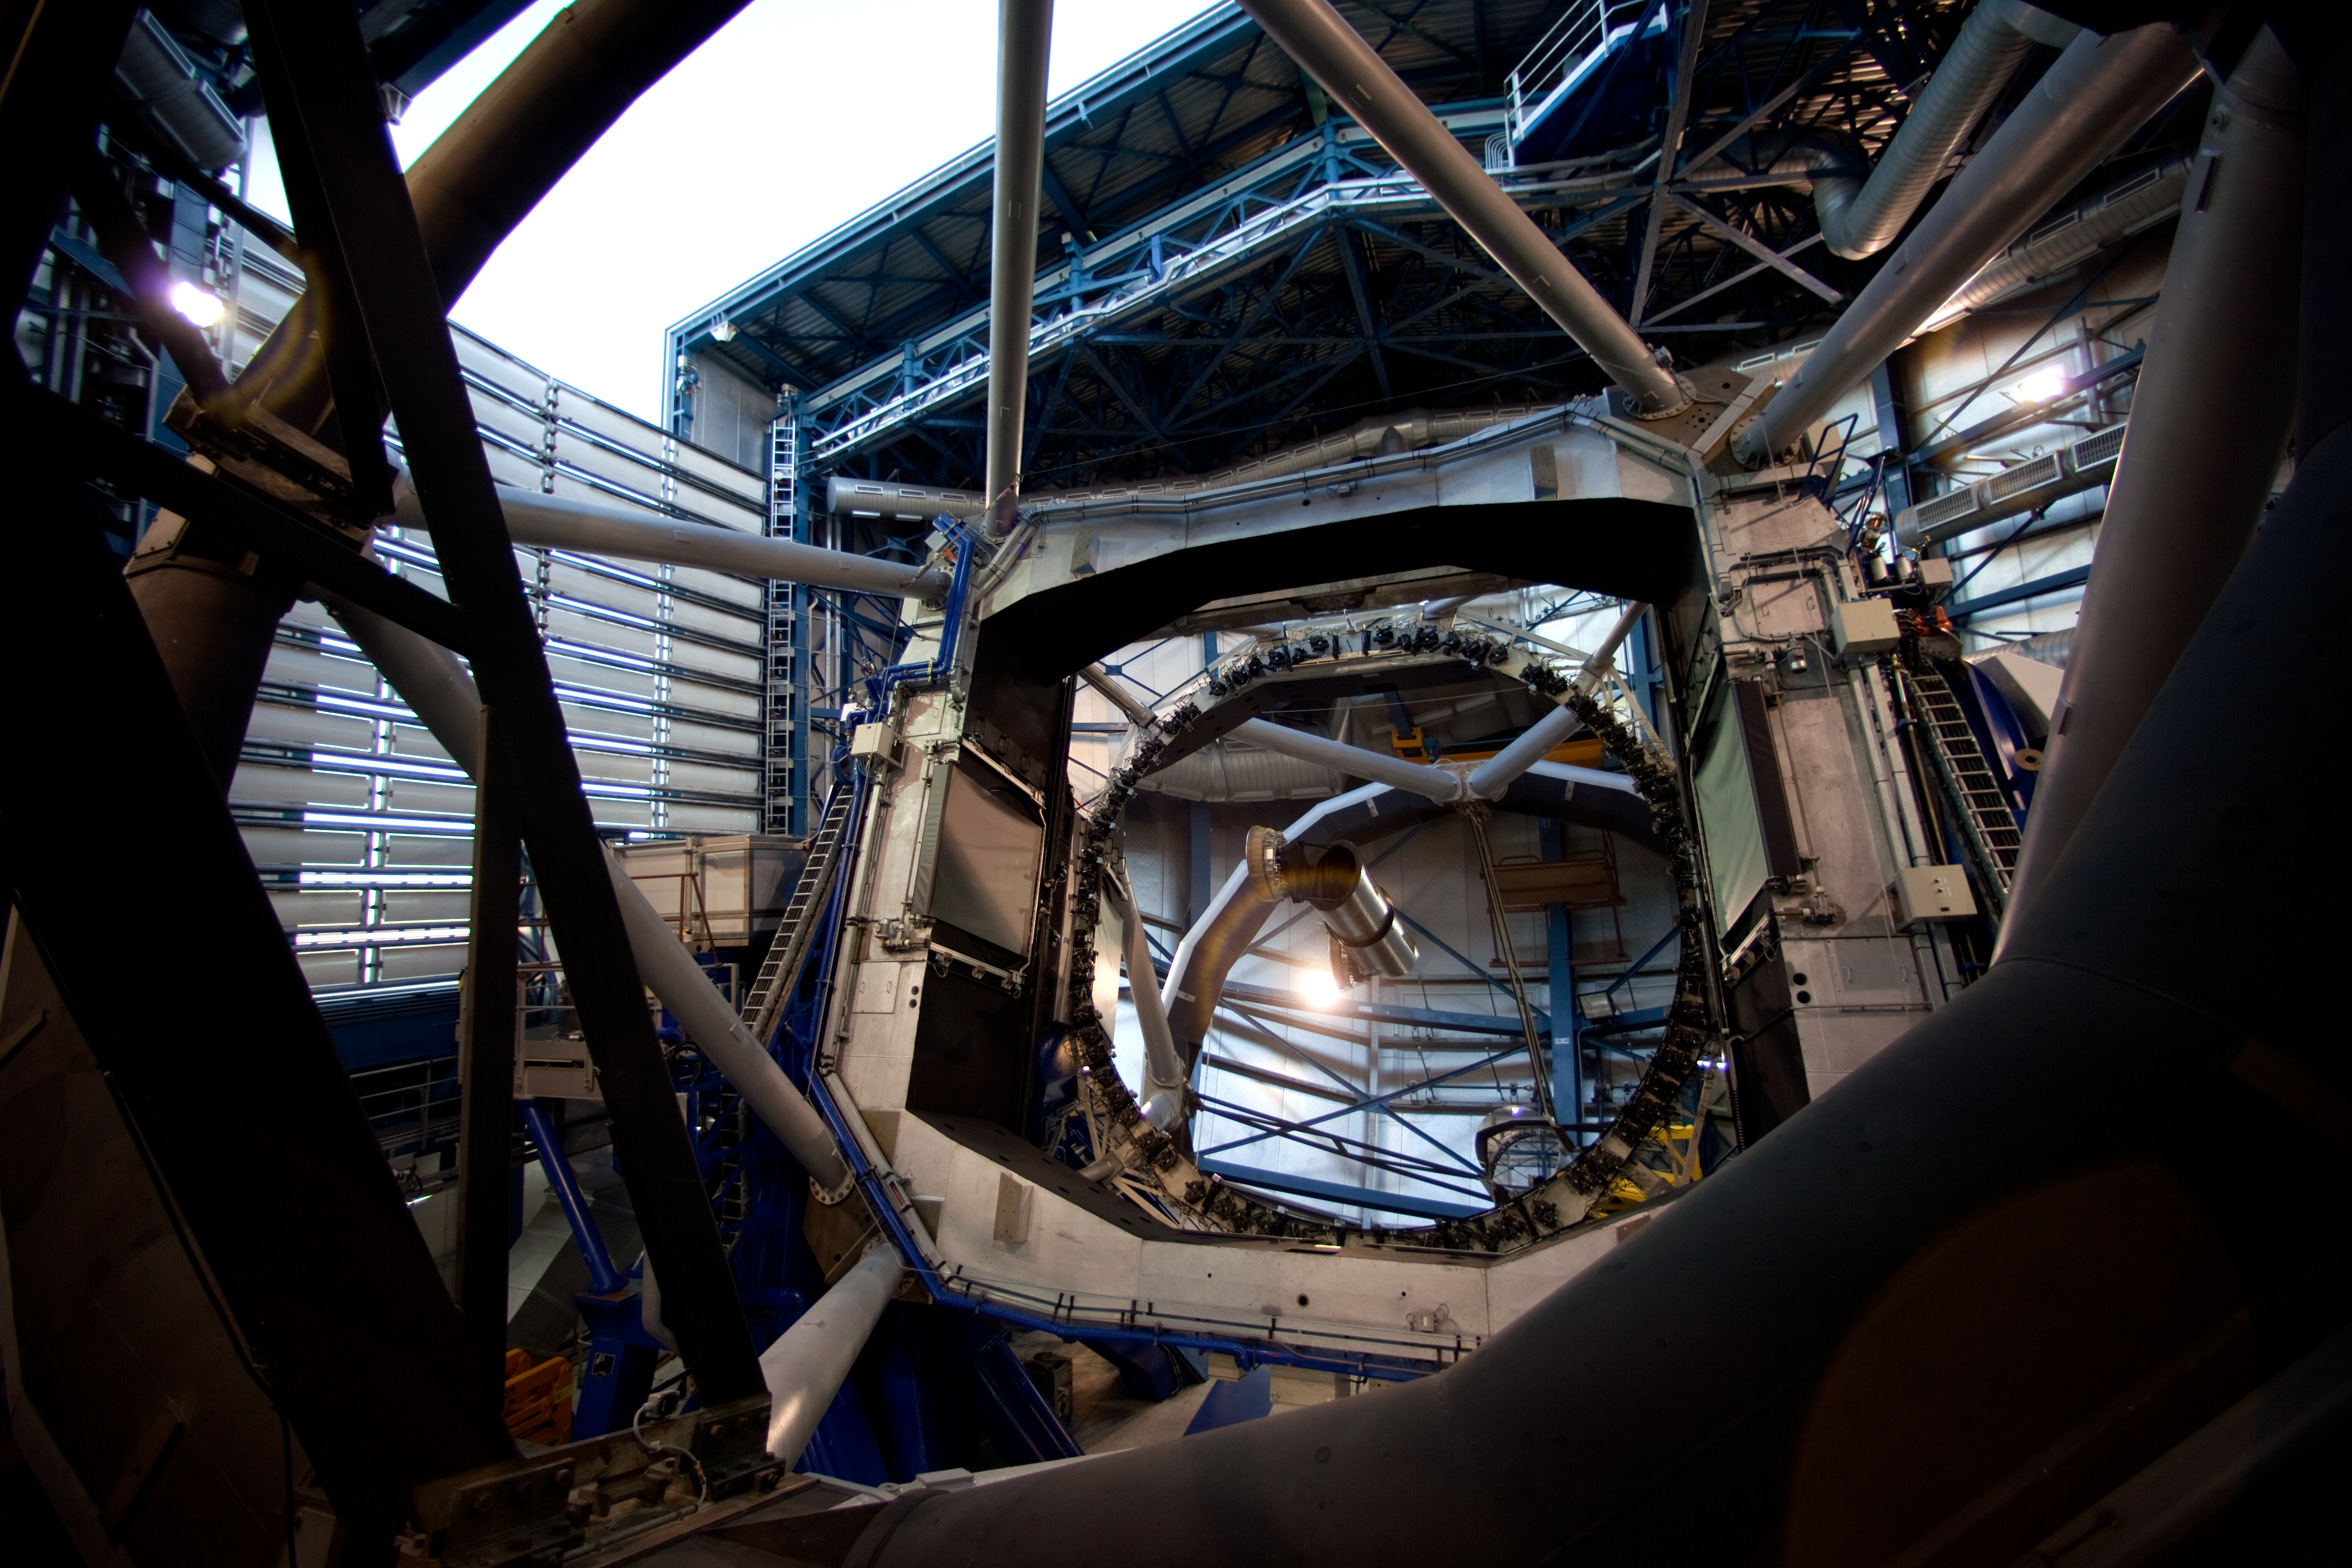

Kueyen is opening

Kueyen, the second of the four giant VLT Unit Telescopes, is tilted during the opening of its enclosure. This position reduces the probability that any object which could accidentally fall from the enclosure hits the 8.2-metre primary mirror. The telescopes are typically opened 5–10 minutes before sunset.

Credit: ESO